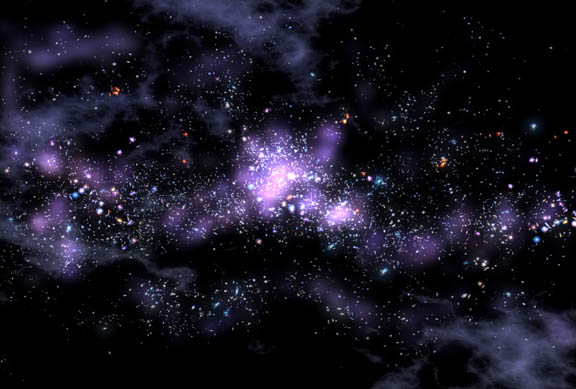

Giant Galaxy String Defies Models of How Universe Evolved

Credit: NOIRLab